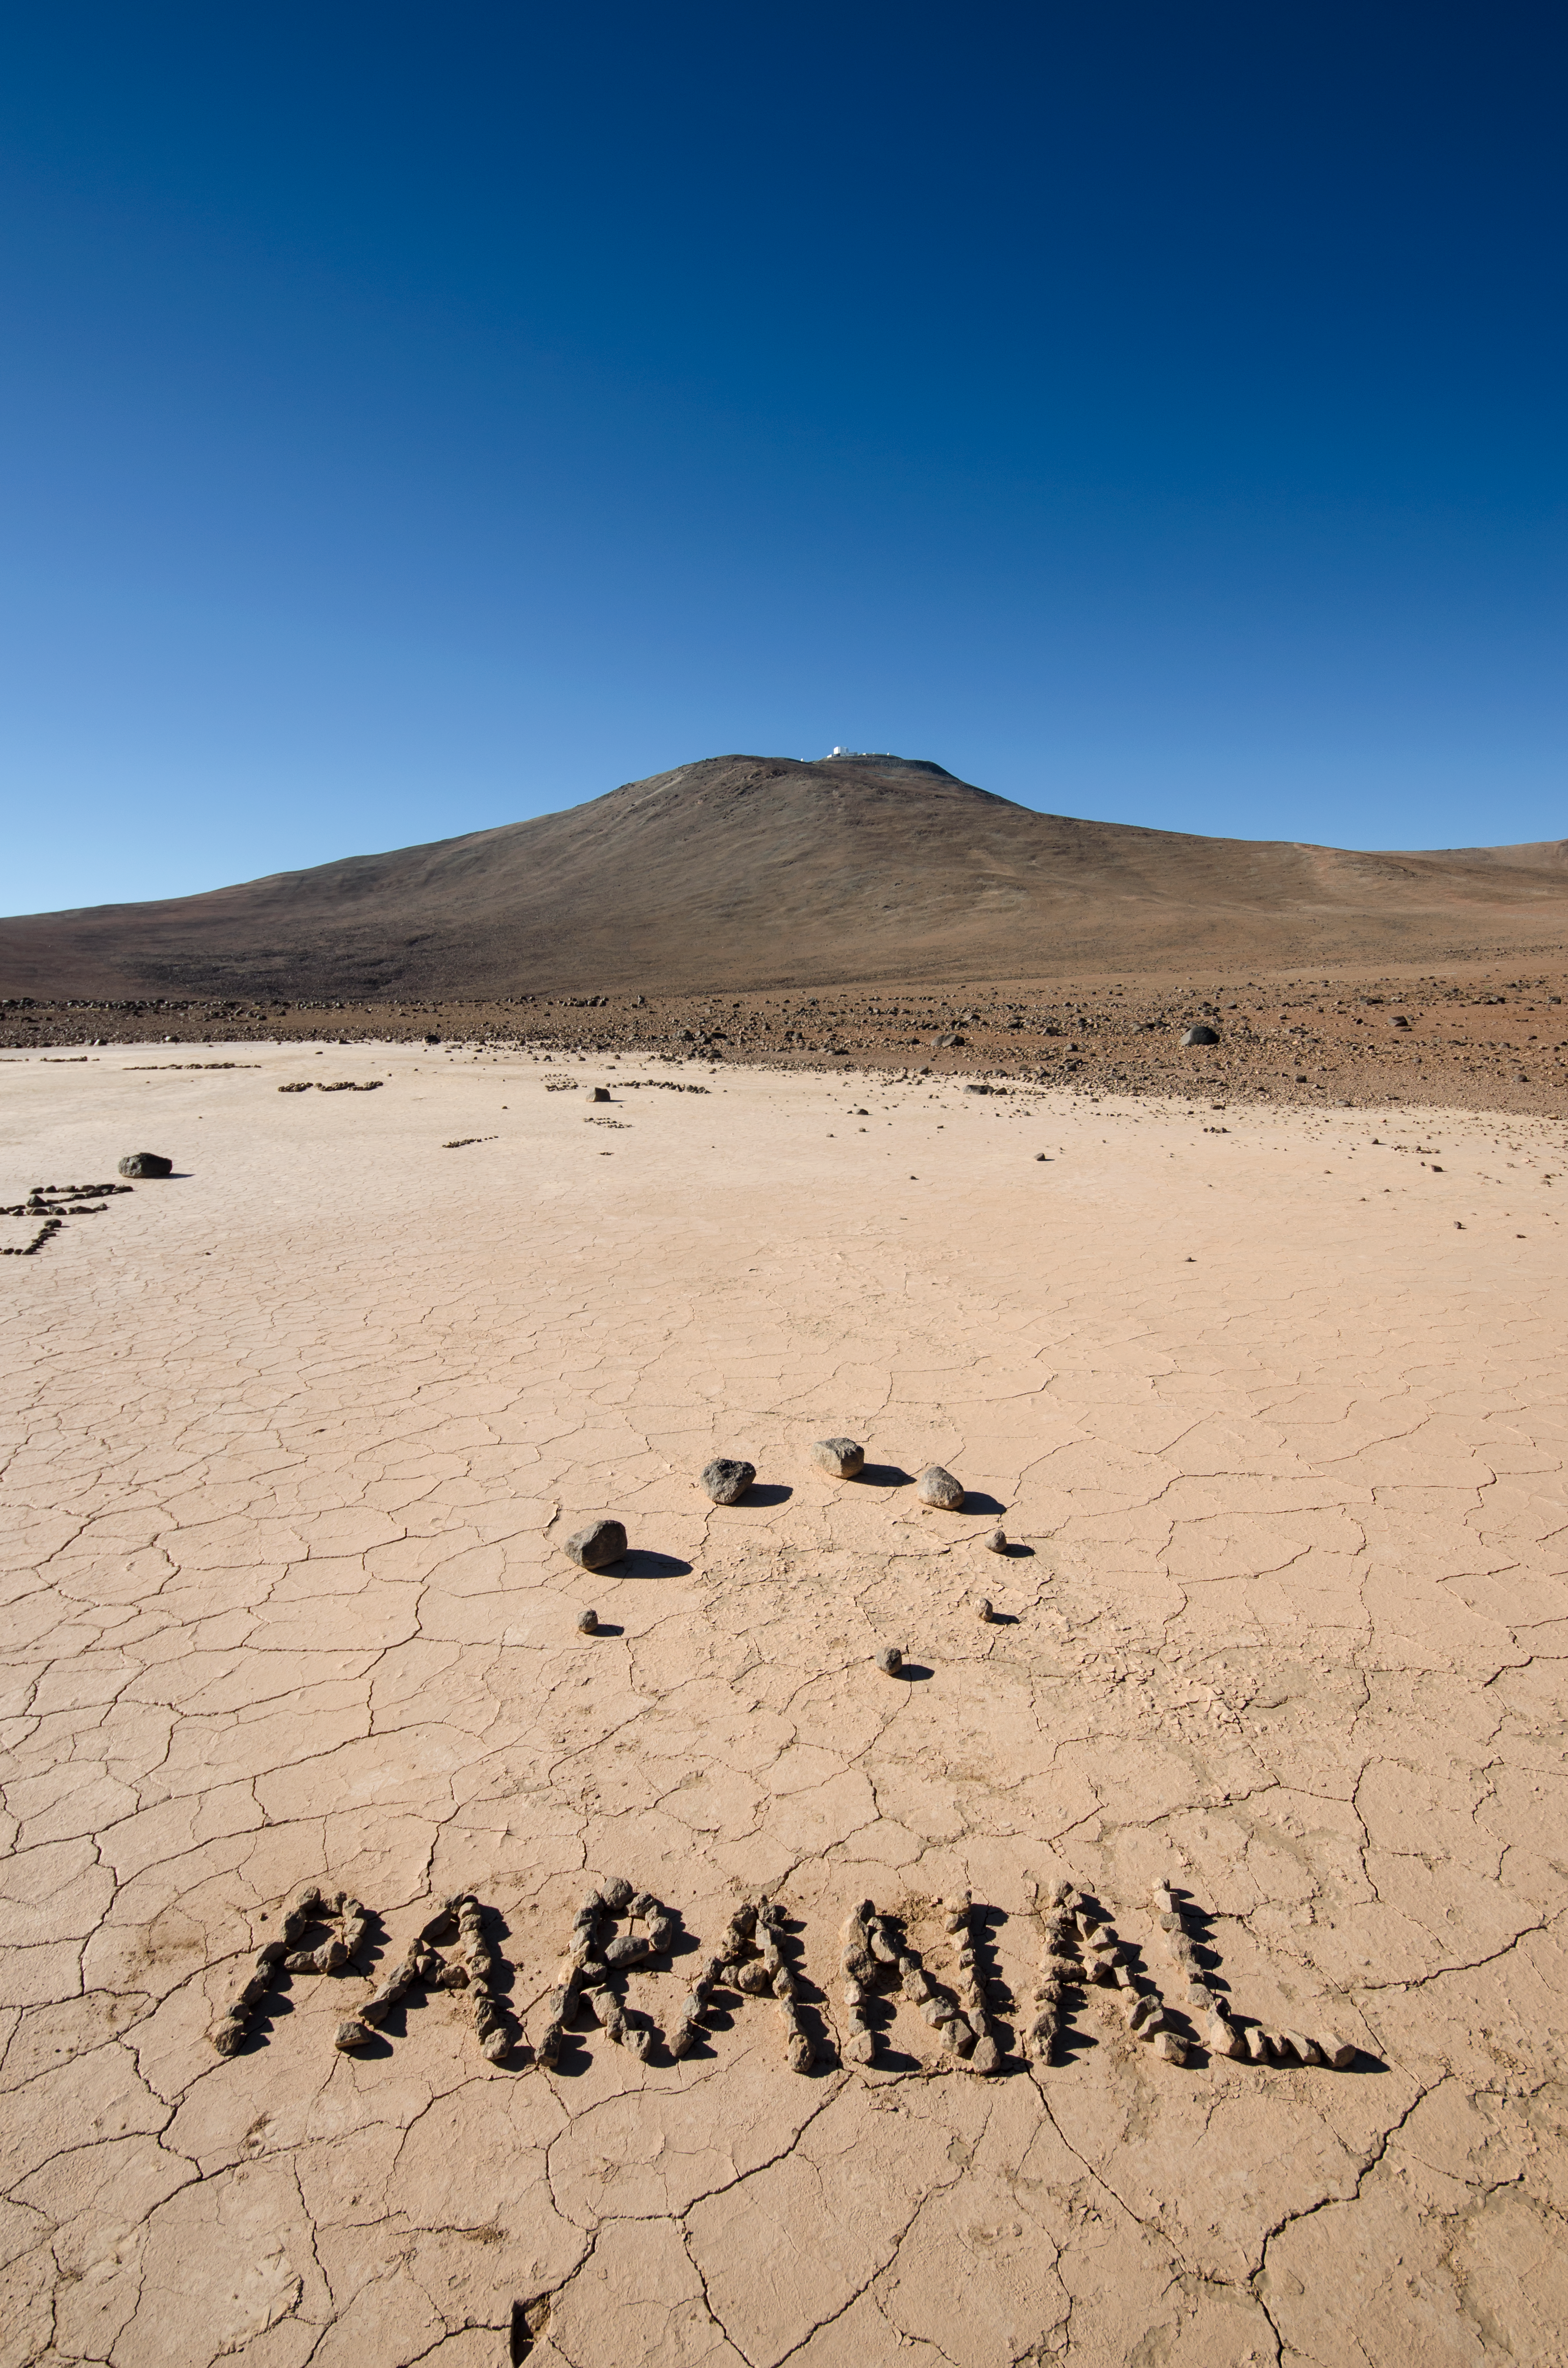

Paranal in Paranal

The rocks over the word Paranal where placed by the photographer to resemble the configuration of the Very Large Telescope, with the four big stones being the four Unit Telescopes and the smaller rocks the four auxiliary telescopes. The observatory can be seen in the distance.

Credit: ESO/F.Millour